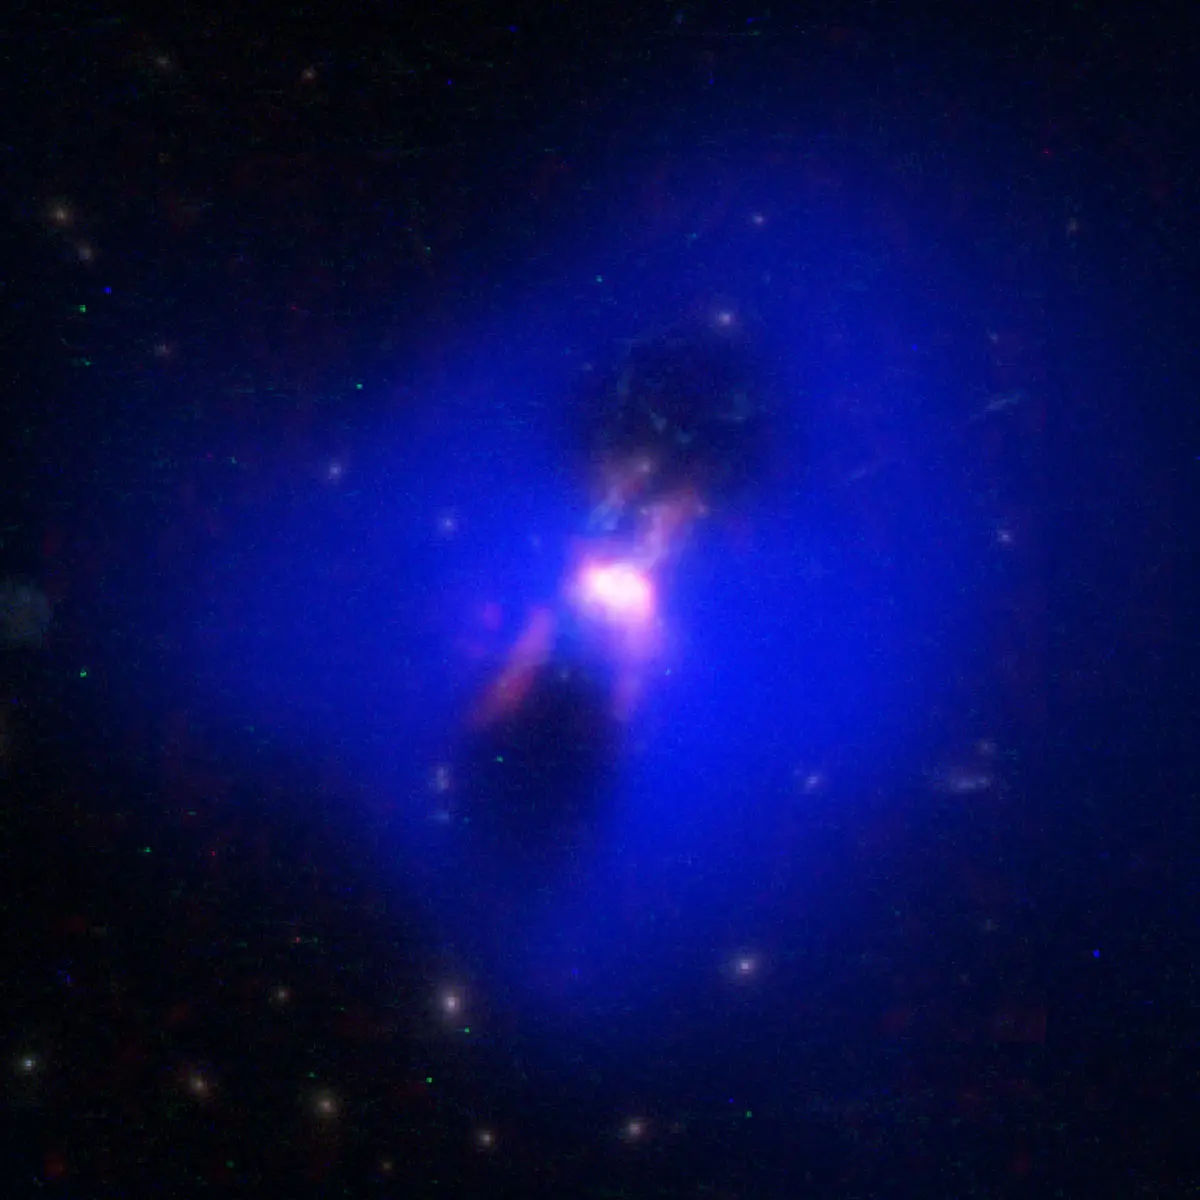

Radio jets from the supermassive black hole

Composite image showing how powerful radio jets from the supermassive black hole at the center of a galaxy in the Phoenix Cluster inflated huge "bubbles" in the hot, ionized gas surrounding the galaxy (the cavities inside the blue region imaged by NASA's Chandra X-ray observatory). Hugging the outside of these bubbles, ALMA discovered an unexpected trove of cold gas, the fuel for star formation (red). The background image is from the Hubble Space Telescope.

Credit: ALMA (ESO/NAOJ/NRAO) H.Russell, et al.; NASA/ESA Hubble; NASA/CXC/MIT/M.McDonald et al.; B. Saxton (NRAO/AUI/NSF)